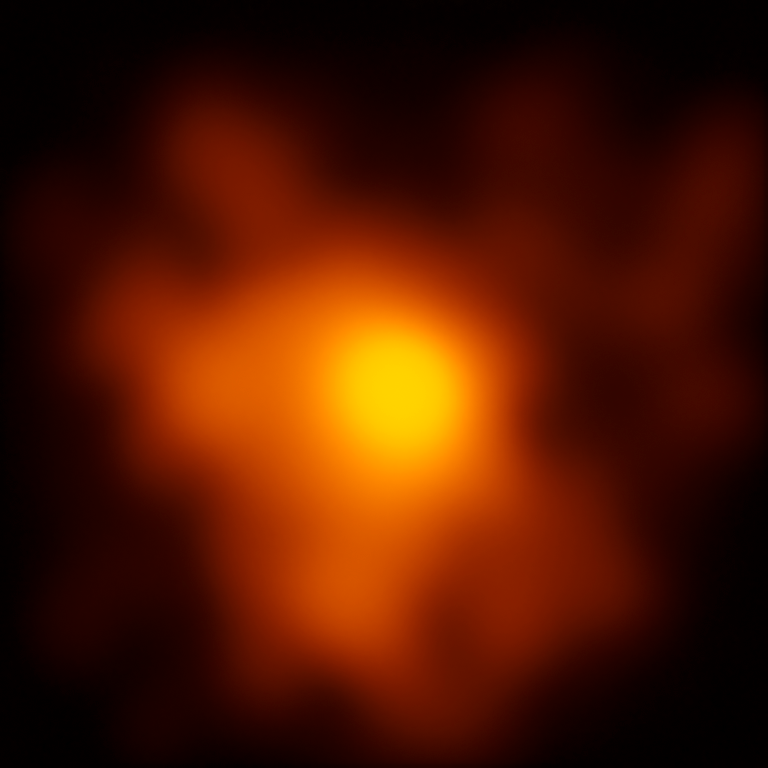

Highest resolution image of Eta Carinae

This image represent the best image of the Eta Carinae star system ever made. The observations were made with the Very Large Telescope Interferometer and could lead to a better understanding of the evolution of very massive stars.

Credit: ESO